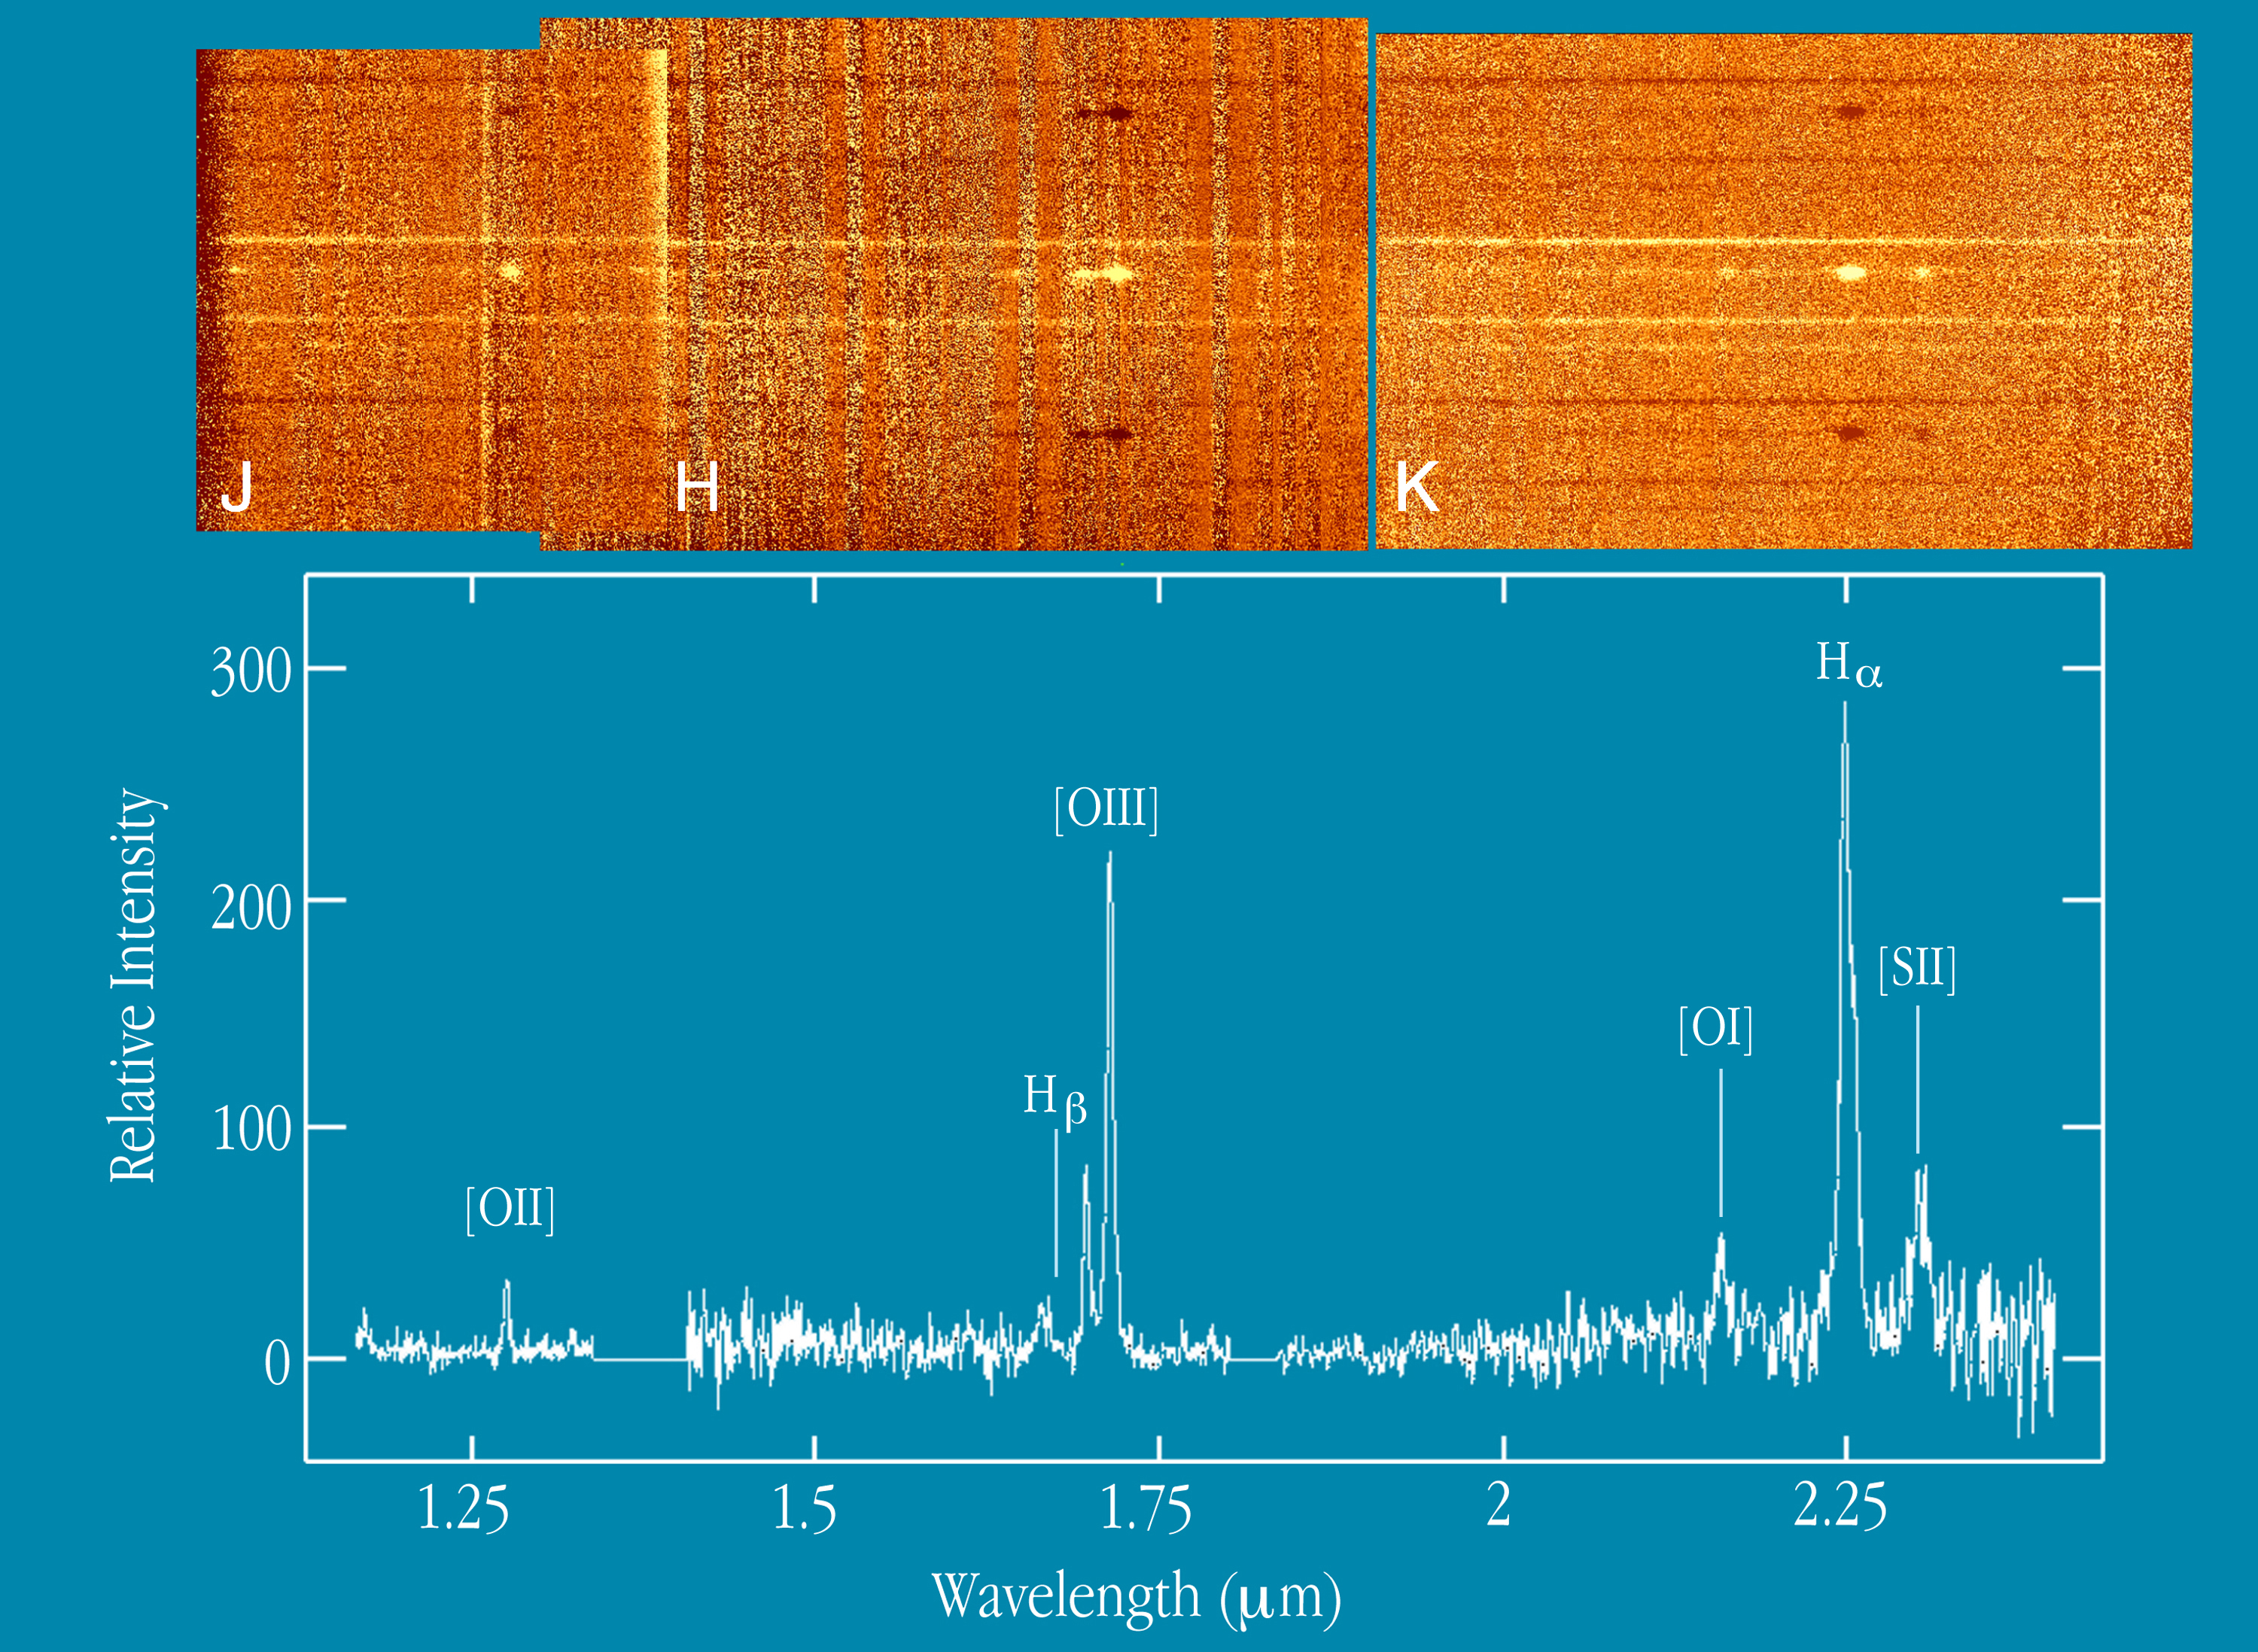

IR spectrum of radio galaxy at z=2.4

Montage of low resolution (R ~ 500) spectra that cover most of the 1 - 2.5 µm range of the radio galaxy MRC0406-244, as well as two extremely red (colour index R-K > 5) galaxies below and an anonymous galaxy above. The fact that these, and other very red galaxies, are found so close to the radio galaxy on the sky has led to speculation that they may be members of a cluster at the same redshift. The radio galaxy spectrum is characterized by a number of bright "blobs" which are due to the emission lines [O II] (from ionized oxygen), H-beta (hydrogen), [O III] (double ionized oxygen), [O I] (atomic oxygen), Halpha and [S II] (ionized sulphur) whose wavelengths fall in the visible spectrum of objects at rest, but are shifted into the infrared in this case due to the high recession speed of the radio galaxy. These lines can be seen more clearly in the extracted spectrum shown in the lower panel. They confirm the high redshift of the radio galaxy and provide more detailed information about its nature. The fact that neither of the two very red objects shows any of these emission lines appears to exclude the possibility that they are active or star-forming galaxies at the same redshift, but still leaves their actual nature and distance unclear. These spectra were obtained using the low resolution spectroscopic mode and with total integration times of 2 hours in the J band (right) and 1 hour in each of the H (middle) and K (left) bands.

Credit: ESO